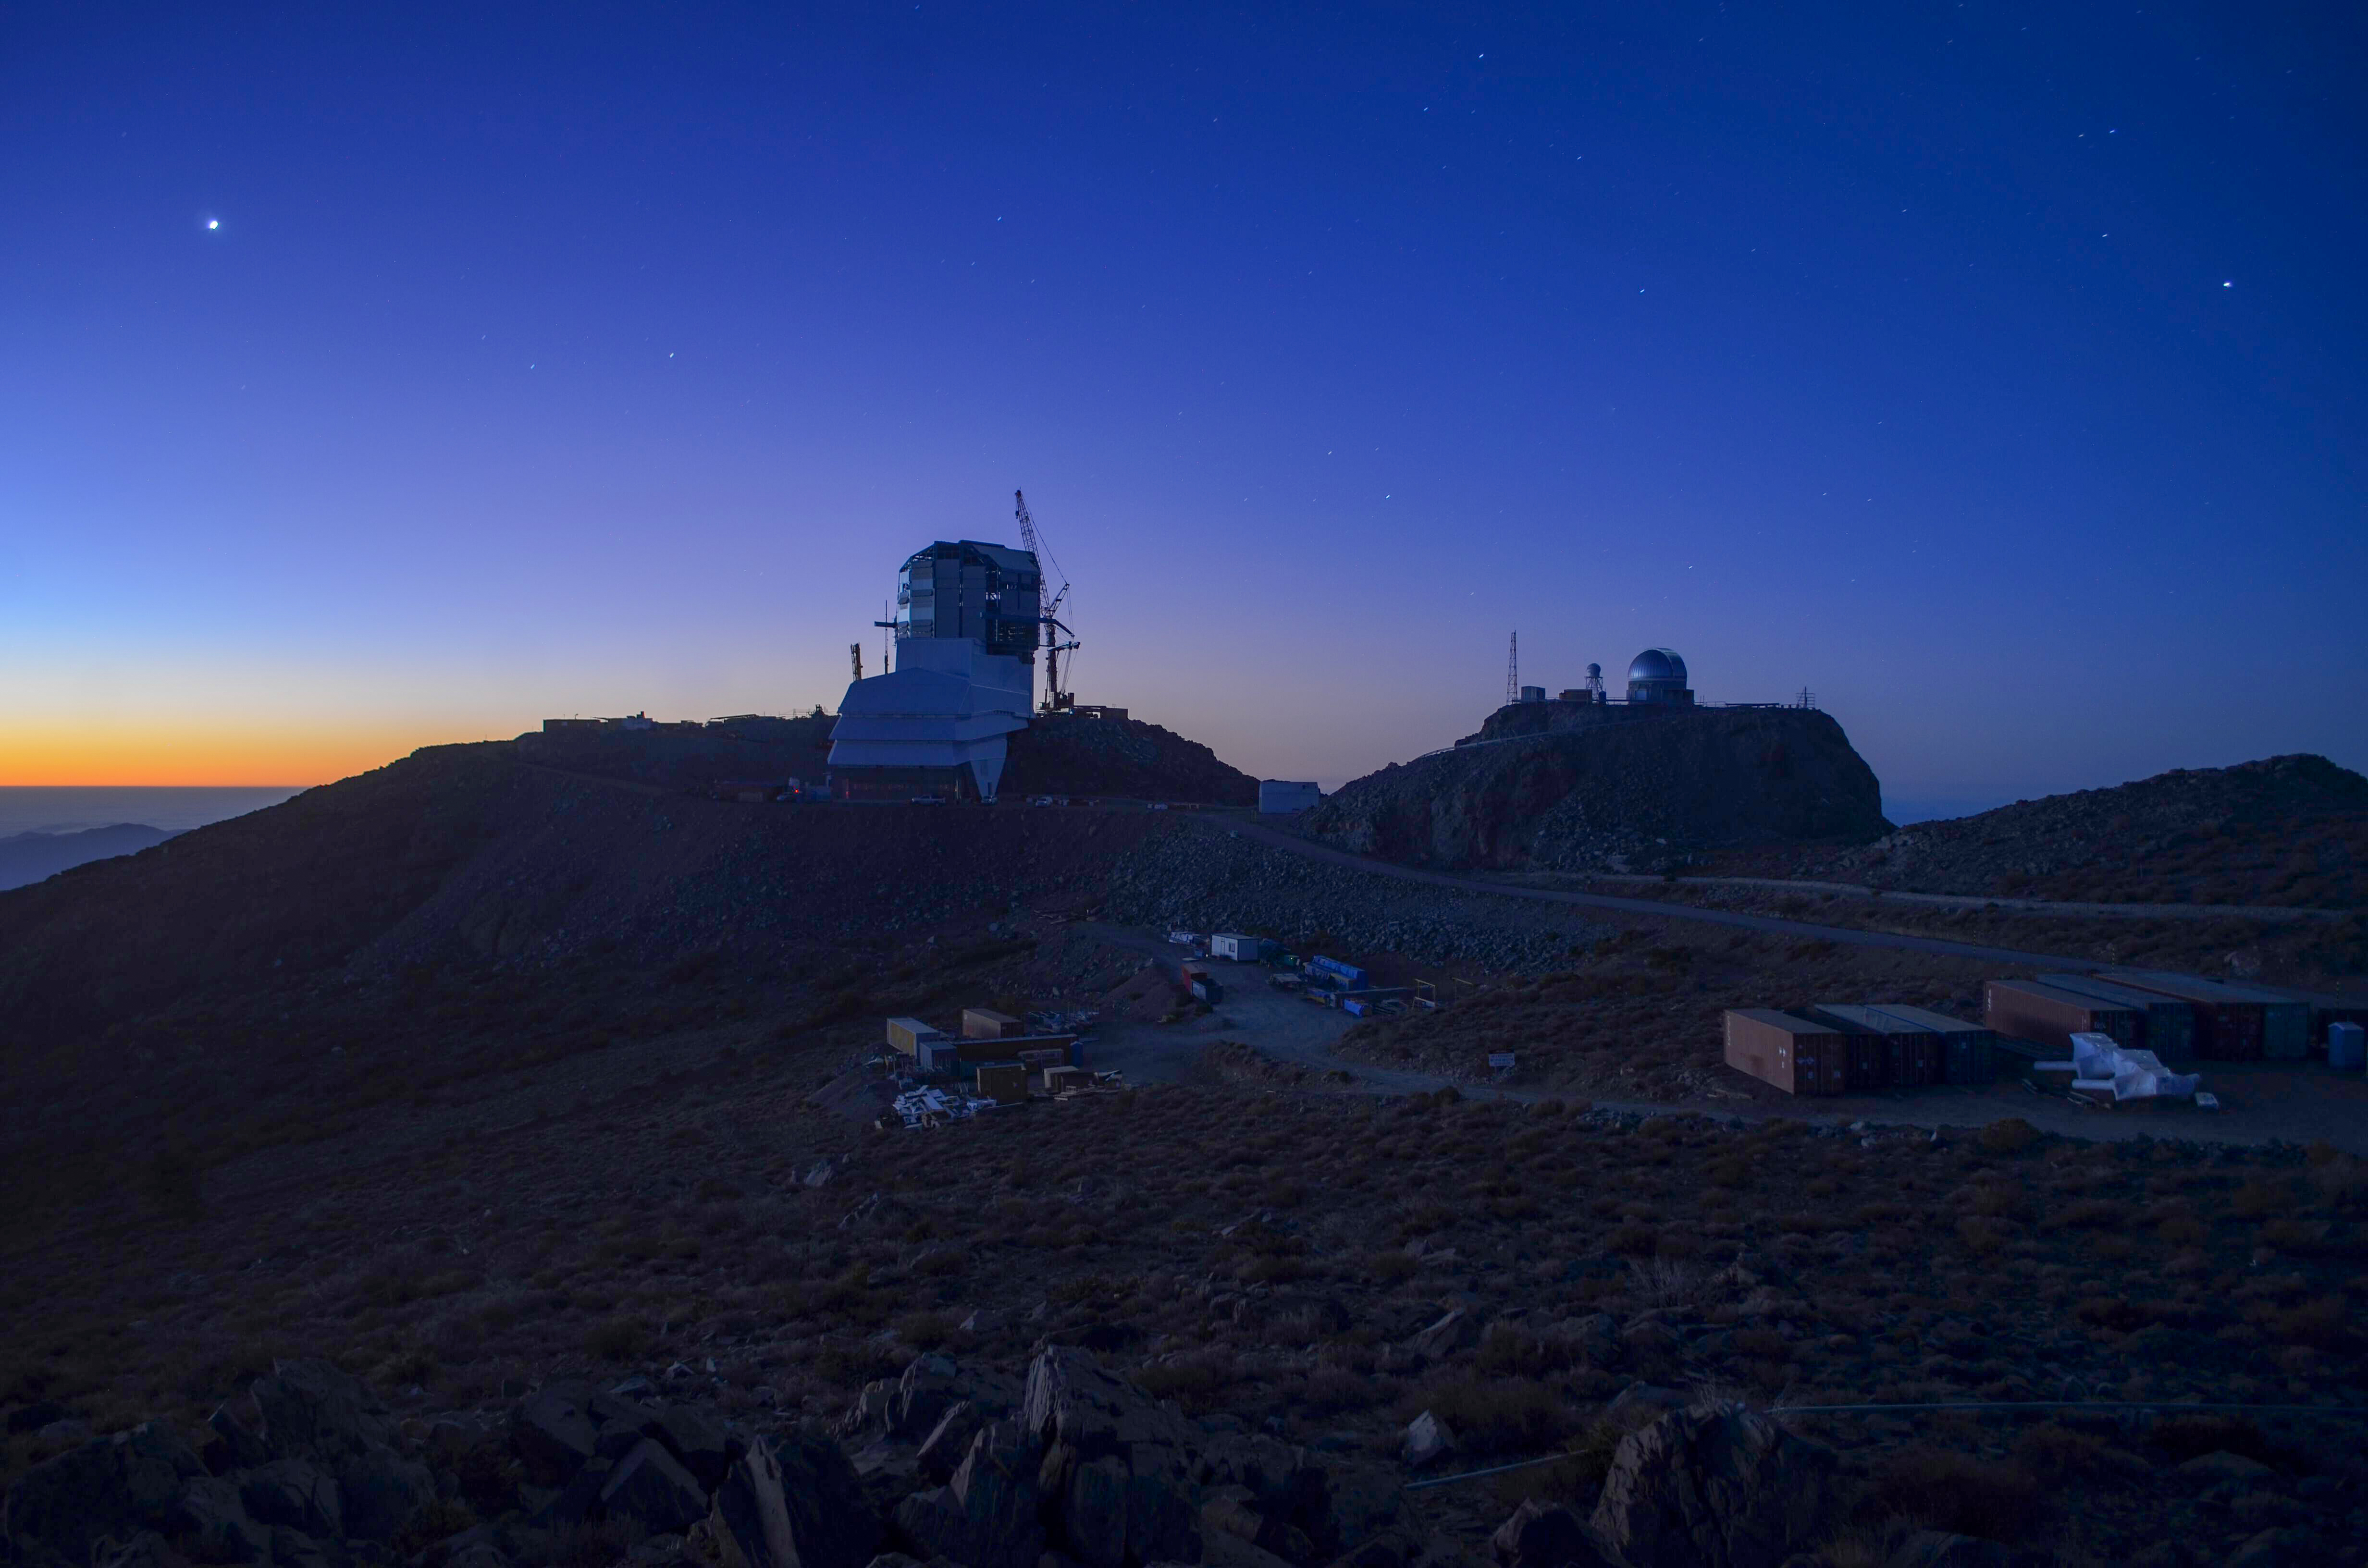

Twilight on Cerro Pachón

Twilight on Cerro Pachón

Credit: Rubin Observatory/NSF/AURA